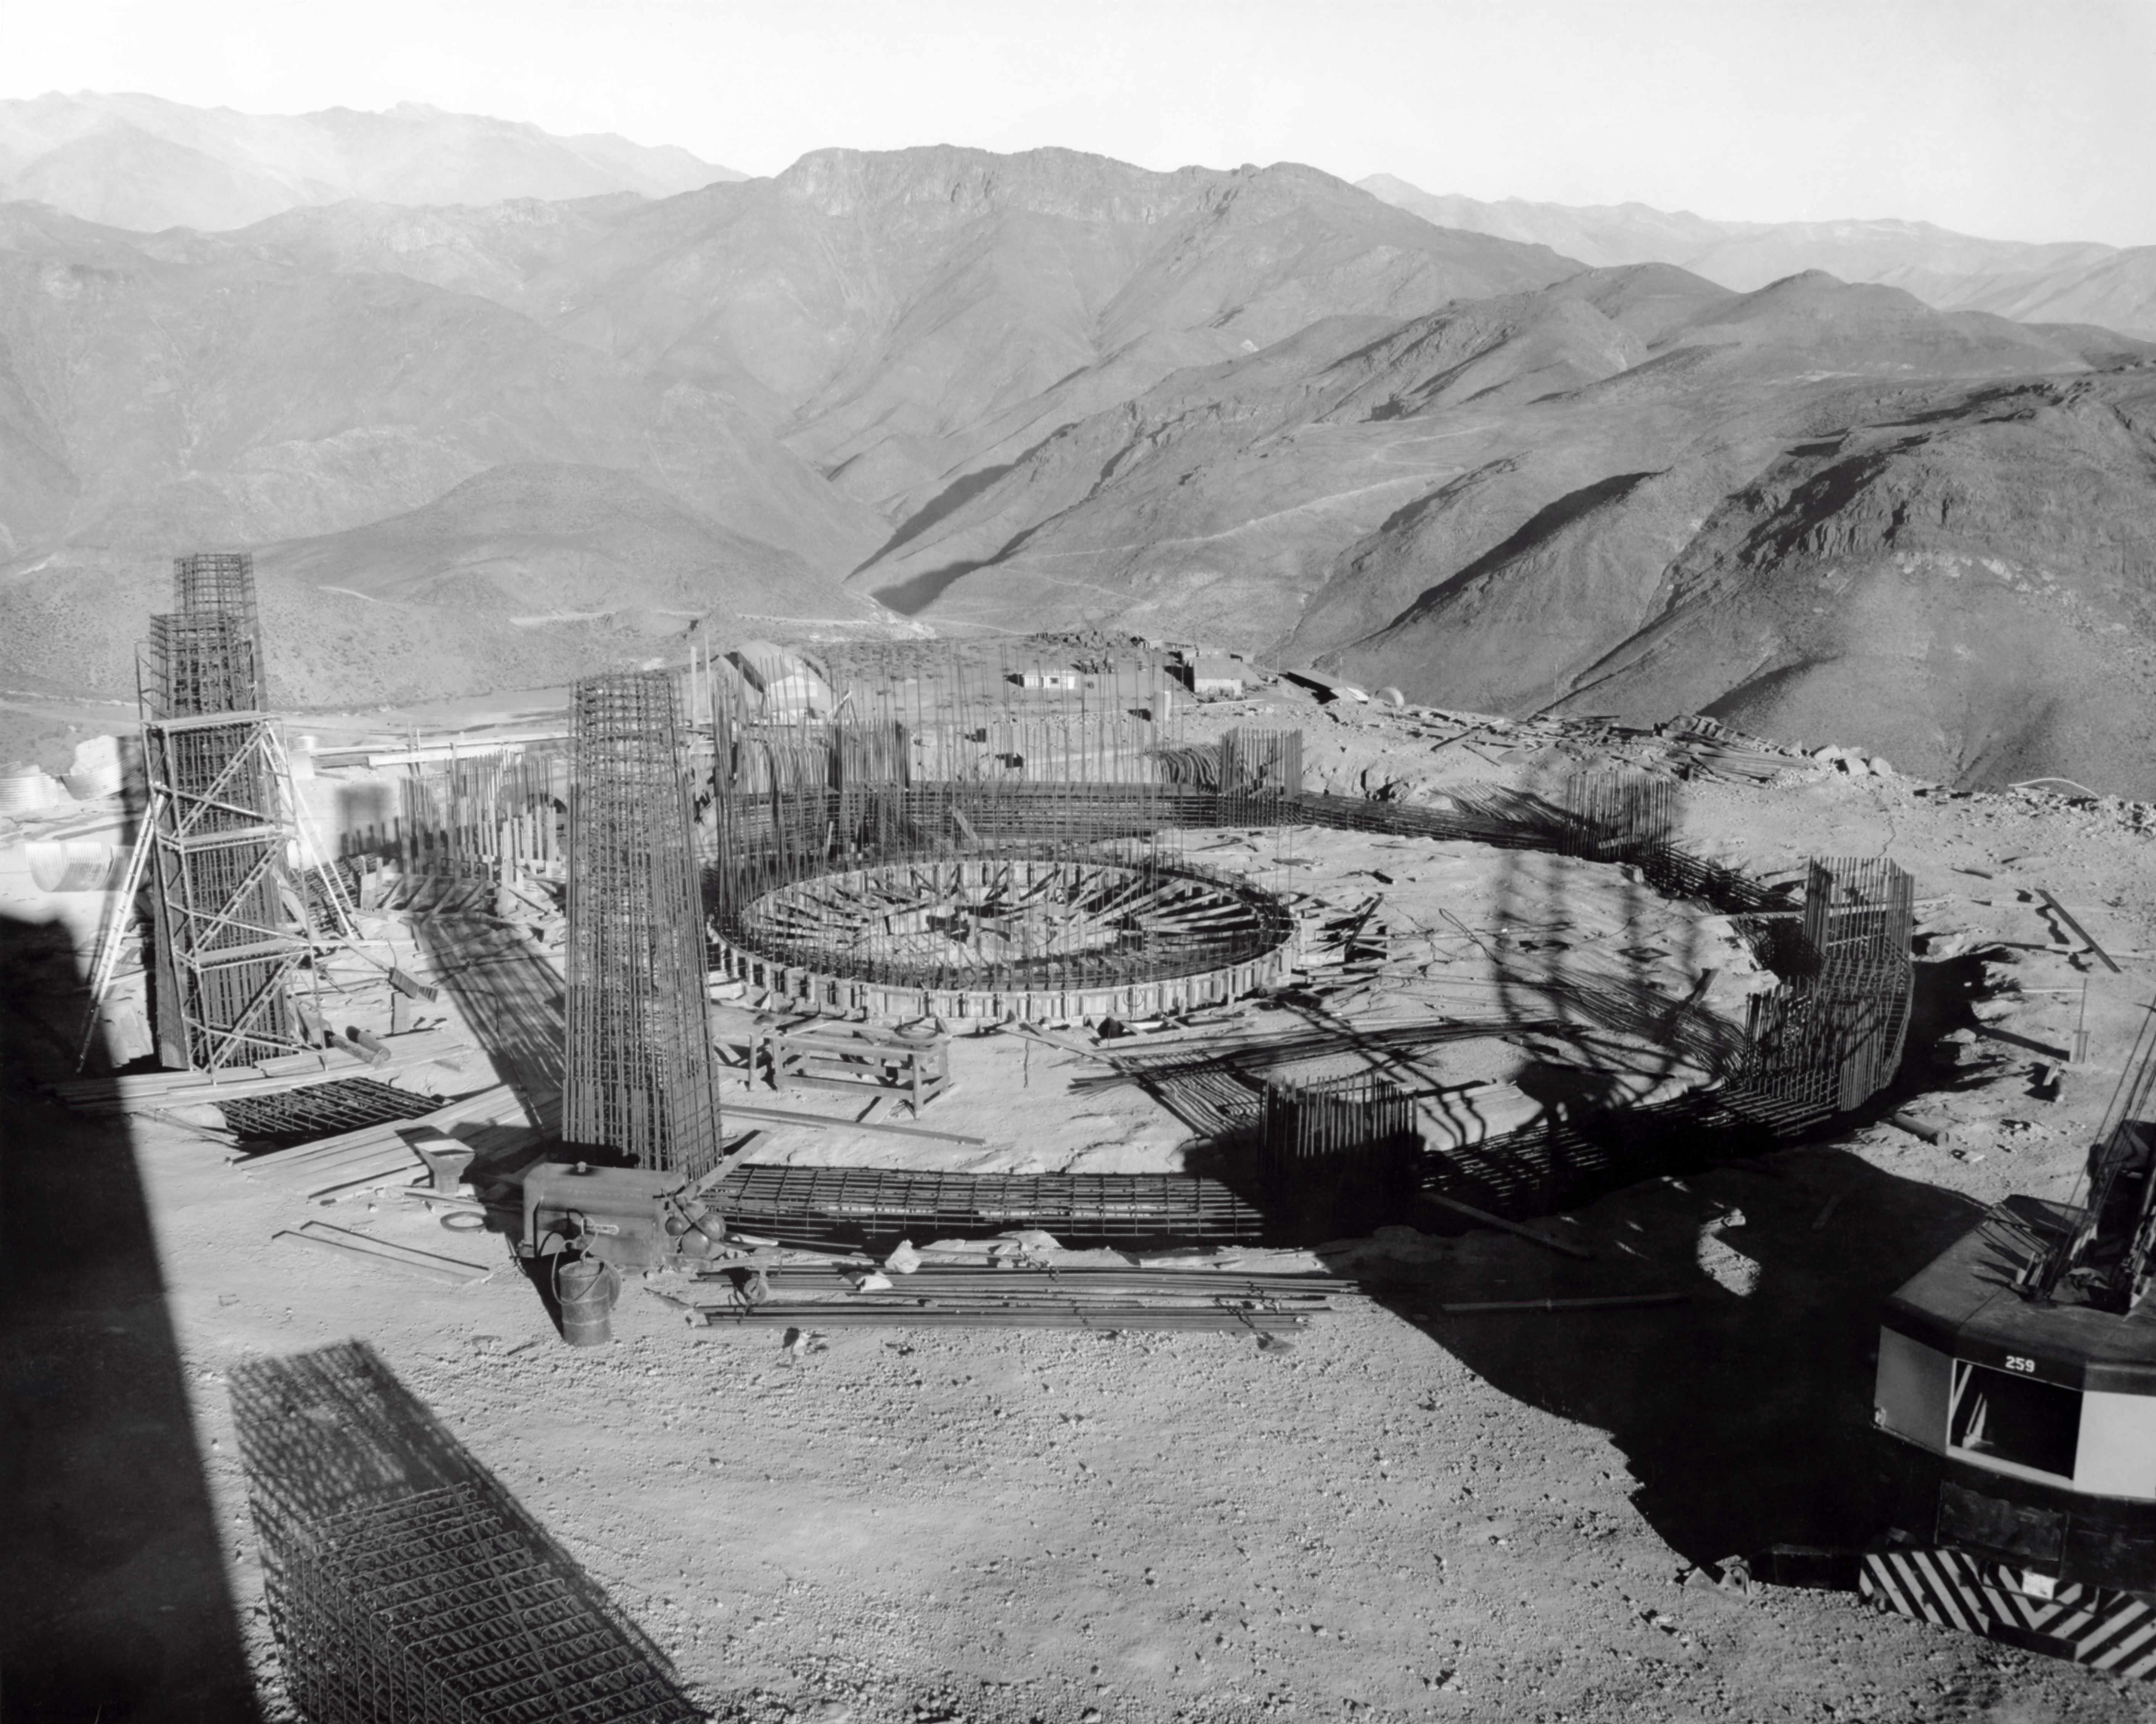

CTIO History - Construction on Víctor M. Blanco 4-meter Telescope

A historical photo of the construction of the Víctor M. Blanco 4-meter Telescope at Cerro Tololo Inter-American Observatory (CTIO), a Program of NSF NOIRLab, in Chile.

This image is part of NSF NOIRLab’s historical archives.

Credit: CTIO/NOIRLab/NSF/AURA/R. González